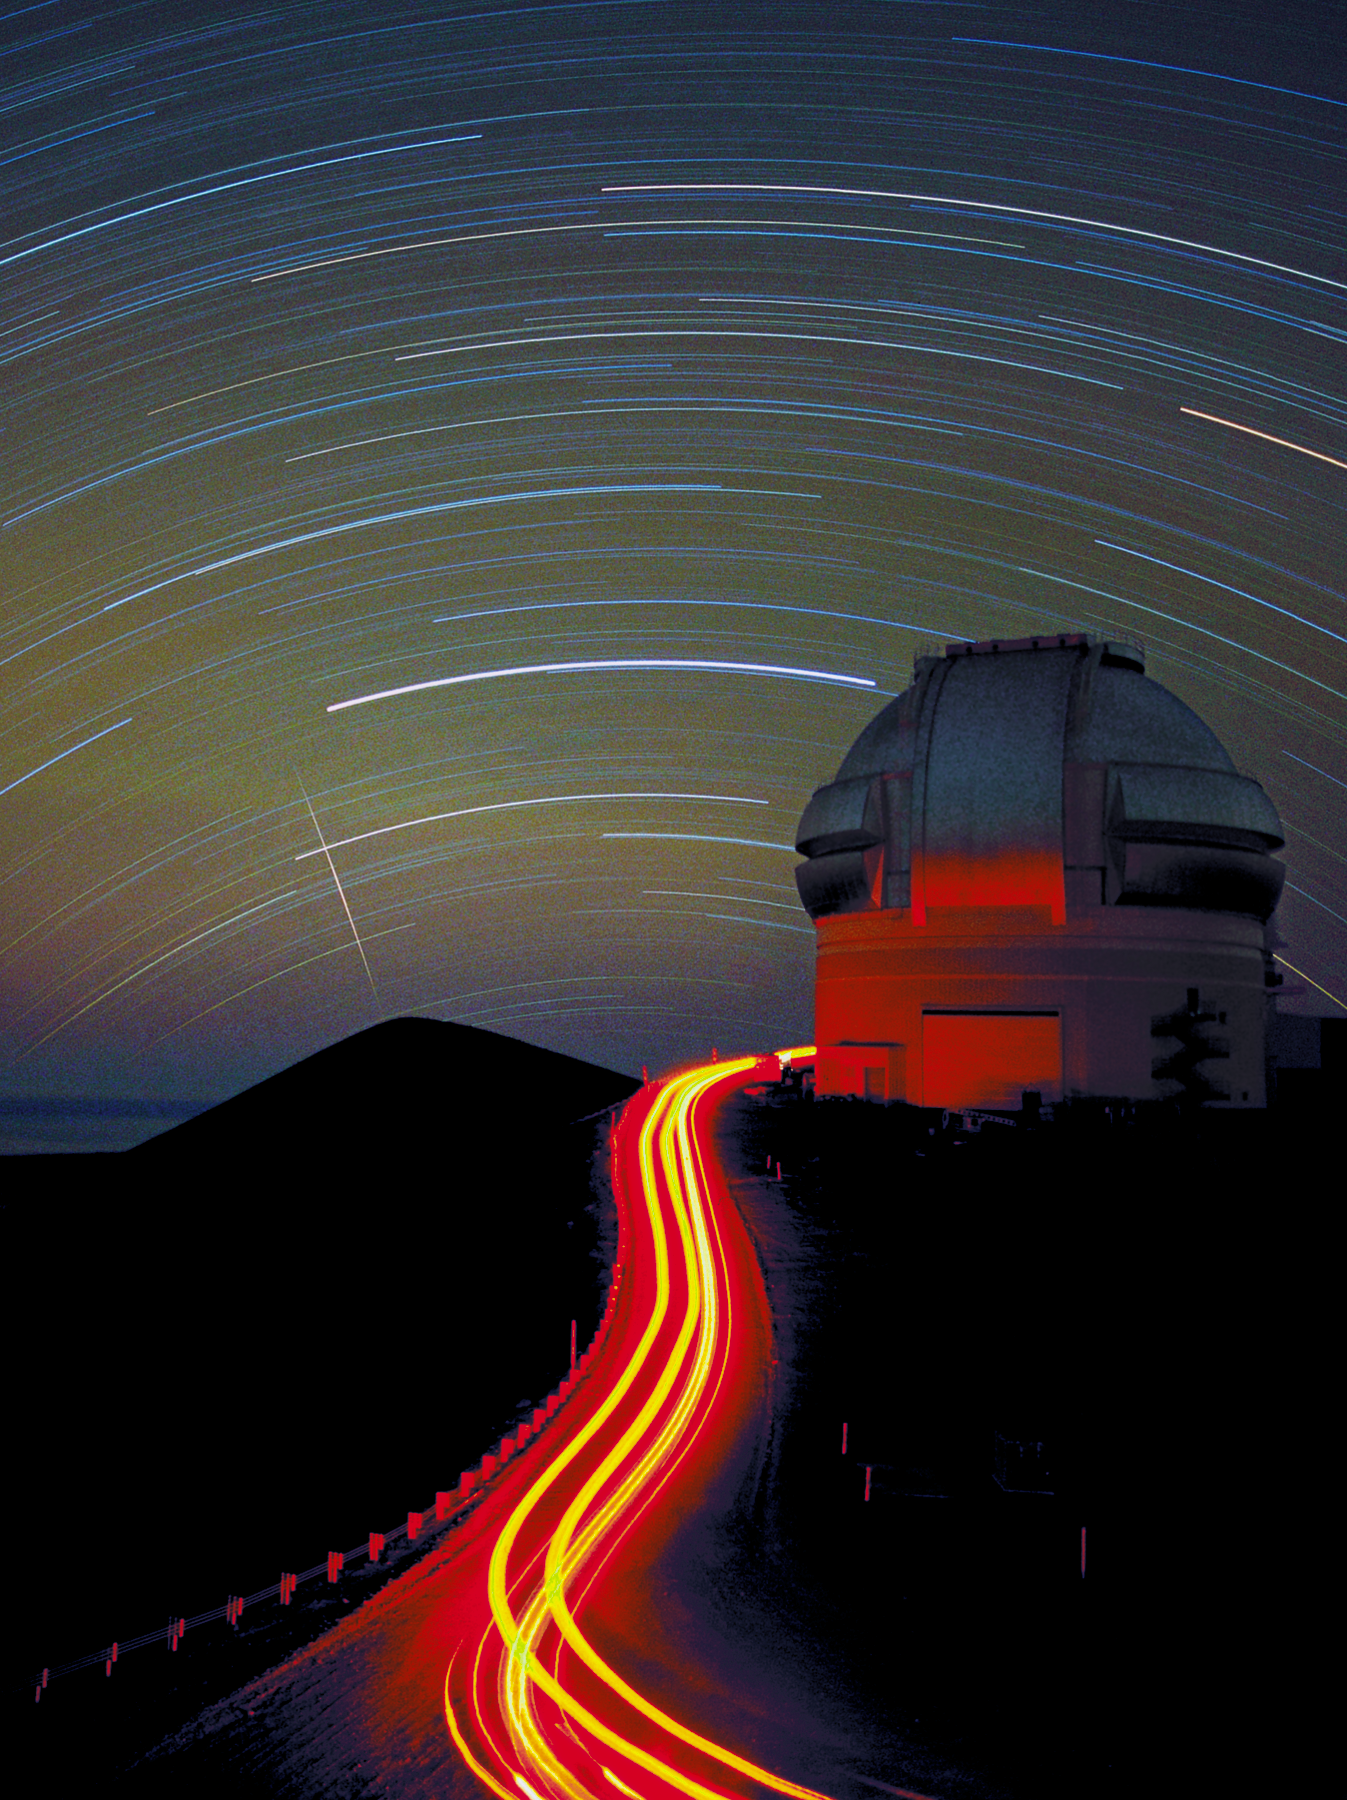

Gemini North at night

The northern Gemini 8-meter telescope near the summit of Maunakea, Hawai‘i, is seen here in a long exposure at night. Behind the telescope can be seen the usual star trails due to the rotation of the Earth, as well as the trail of an incoming meteor over the summit. The streaks in front are from the tail lights of vehicles which drove up to the telescope while the camera shutter was open.

Credit: International Gemini Observatory/NOIRLab/NSF/AURA/